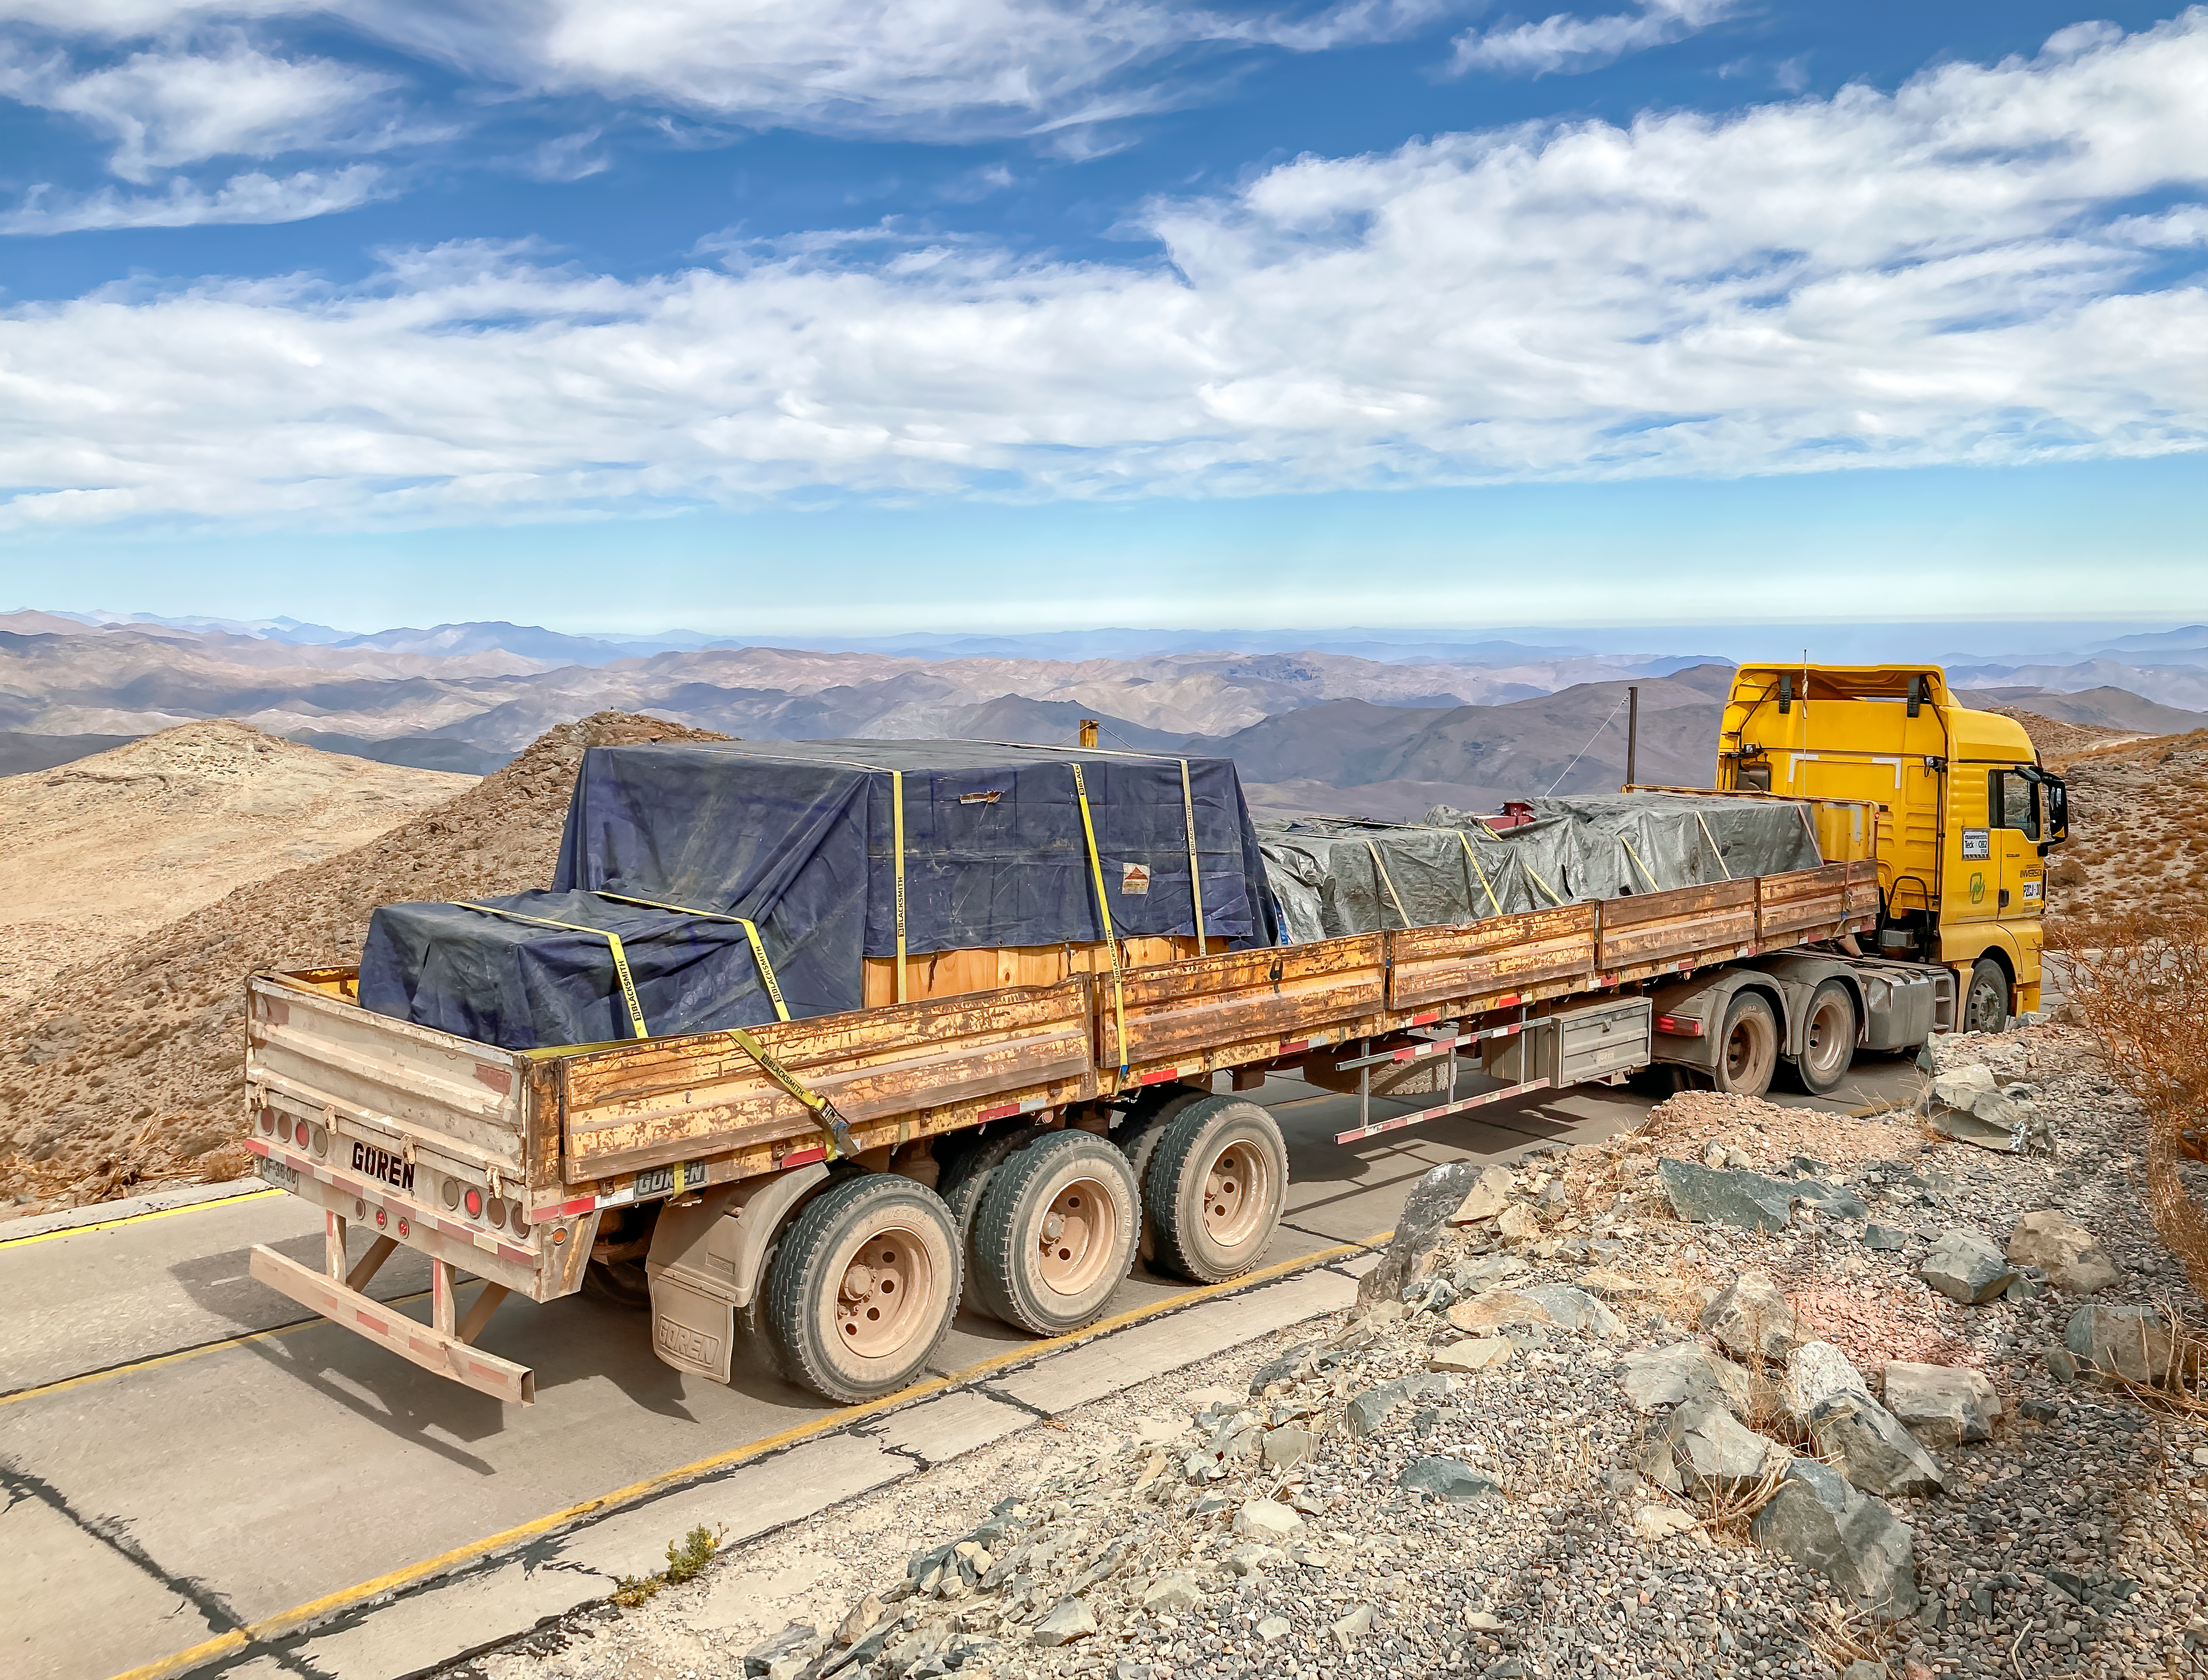

GHOST Optical Bench Moving

GHOST, the Gemini High-resolution Optical SpecTrograph, is the next Gemini facility instrument and will provide world-class, high-resolution spectroscopic capabilities to the Gemini community. It is an instrument for Gemini South in Chile. Australian Astronomical Optics (AAO) at Macquarie University leads the GHOST team, which includes the National Research Council Herzberg (NRC-H), for the construction of the spectrograph and the Australian National University (ANU) leads on the instrument control system and data reduction software.

Major components of GHOST were delivered to the AURA Recinto in Chile just after the pandemic started and remained there for 8 months before they were delivered to Gemini South in February 2021.

Now, with travel restrictions lessened, teams from NRC Canada, AAO Australia, and Gemini North are working with the Gemini South GHOST project team and the rest of the Cerro Pachón day crew to assemble the GHOST spectrograph.

The teams are into week four of this effort, and they are on schedule to commission GHOST in late June. Twilight tests are due to take place in late May. The following milestones have already been met:

75% of the 9-feet-tall outer enclosure assembly completed
Optical bench support structure assembled and 1000-lb bench installed
All the optics inspected, finding no shipping damage or coating degradation from long storage
All optics mounted on the optical bench, and white pupil relay aligned
Both detectors under vacuum
All electronics unpacked, inspected and tested; assembly is ~ 50% complete

GHOST will enable astronomers to investigate a broad range of science goals, from the composition of the first stars to the characterization of exoplanetary systems. GHOST will also provide crucial follow-up of interesting targets emerging from many ongoing and future surveys, such as Vera C. Rubin Observatory’s Legacy Survey of Space and Time, SkyMapper and GAIA.

Credit: NOIRLab/AURA/NSF